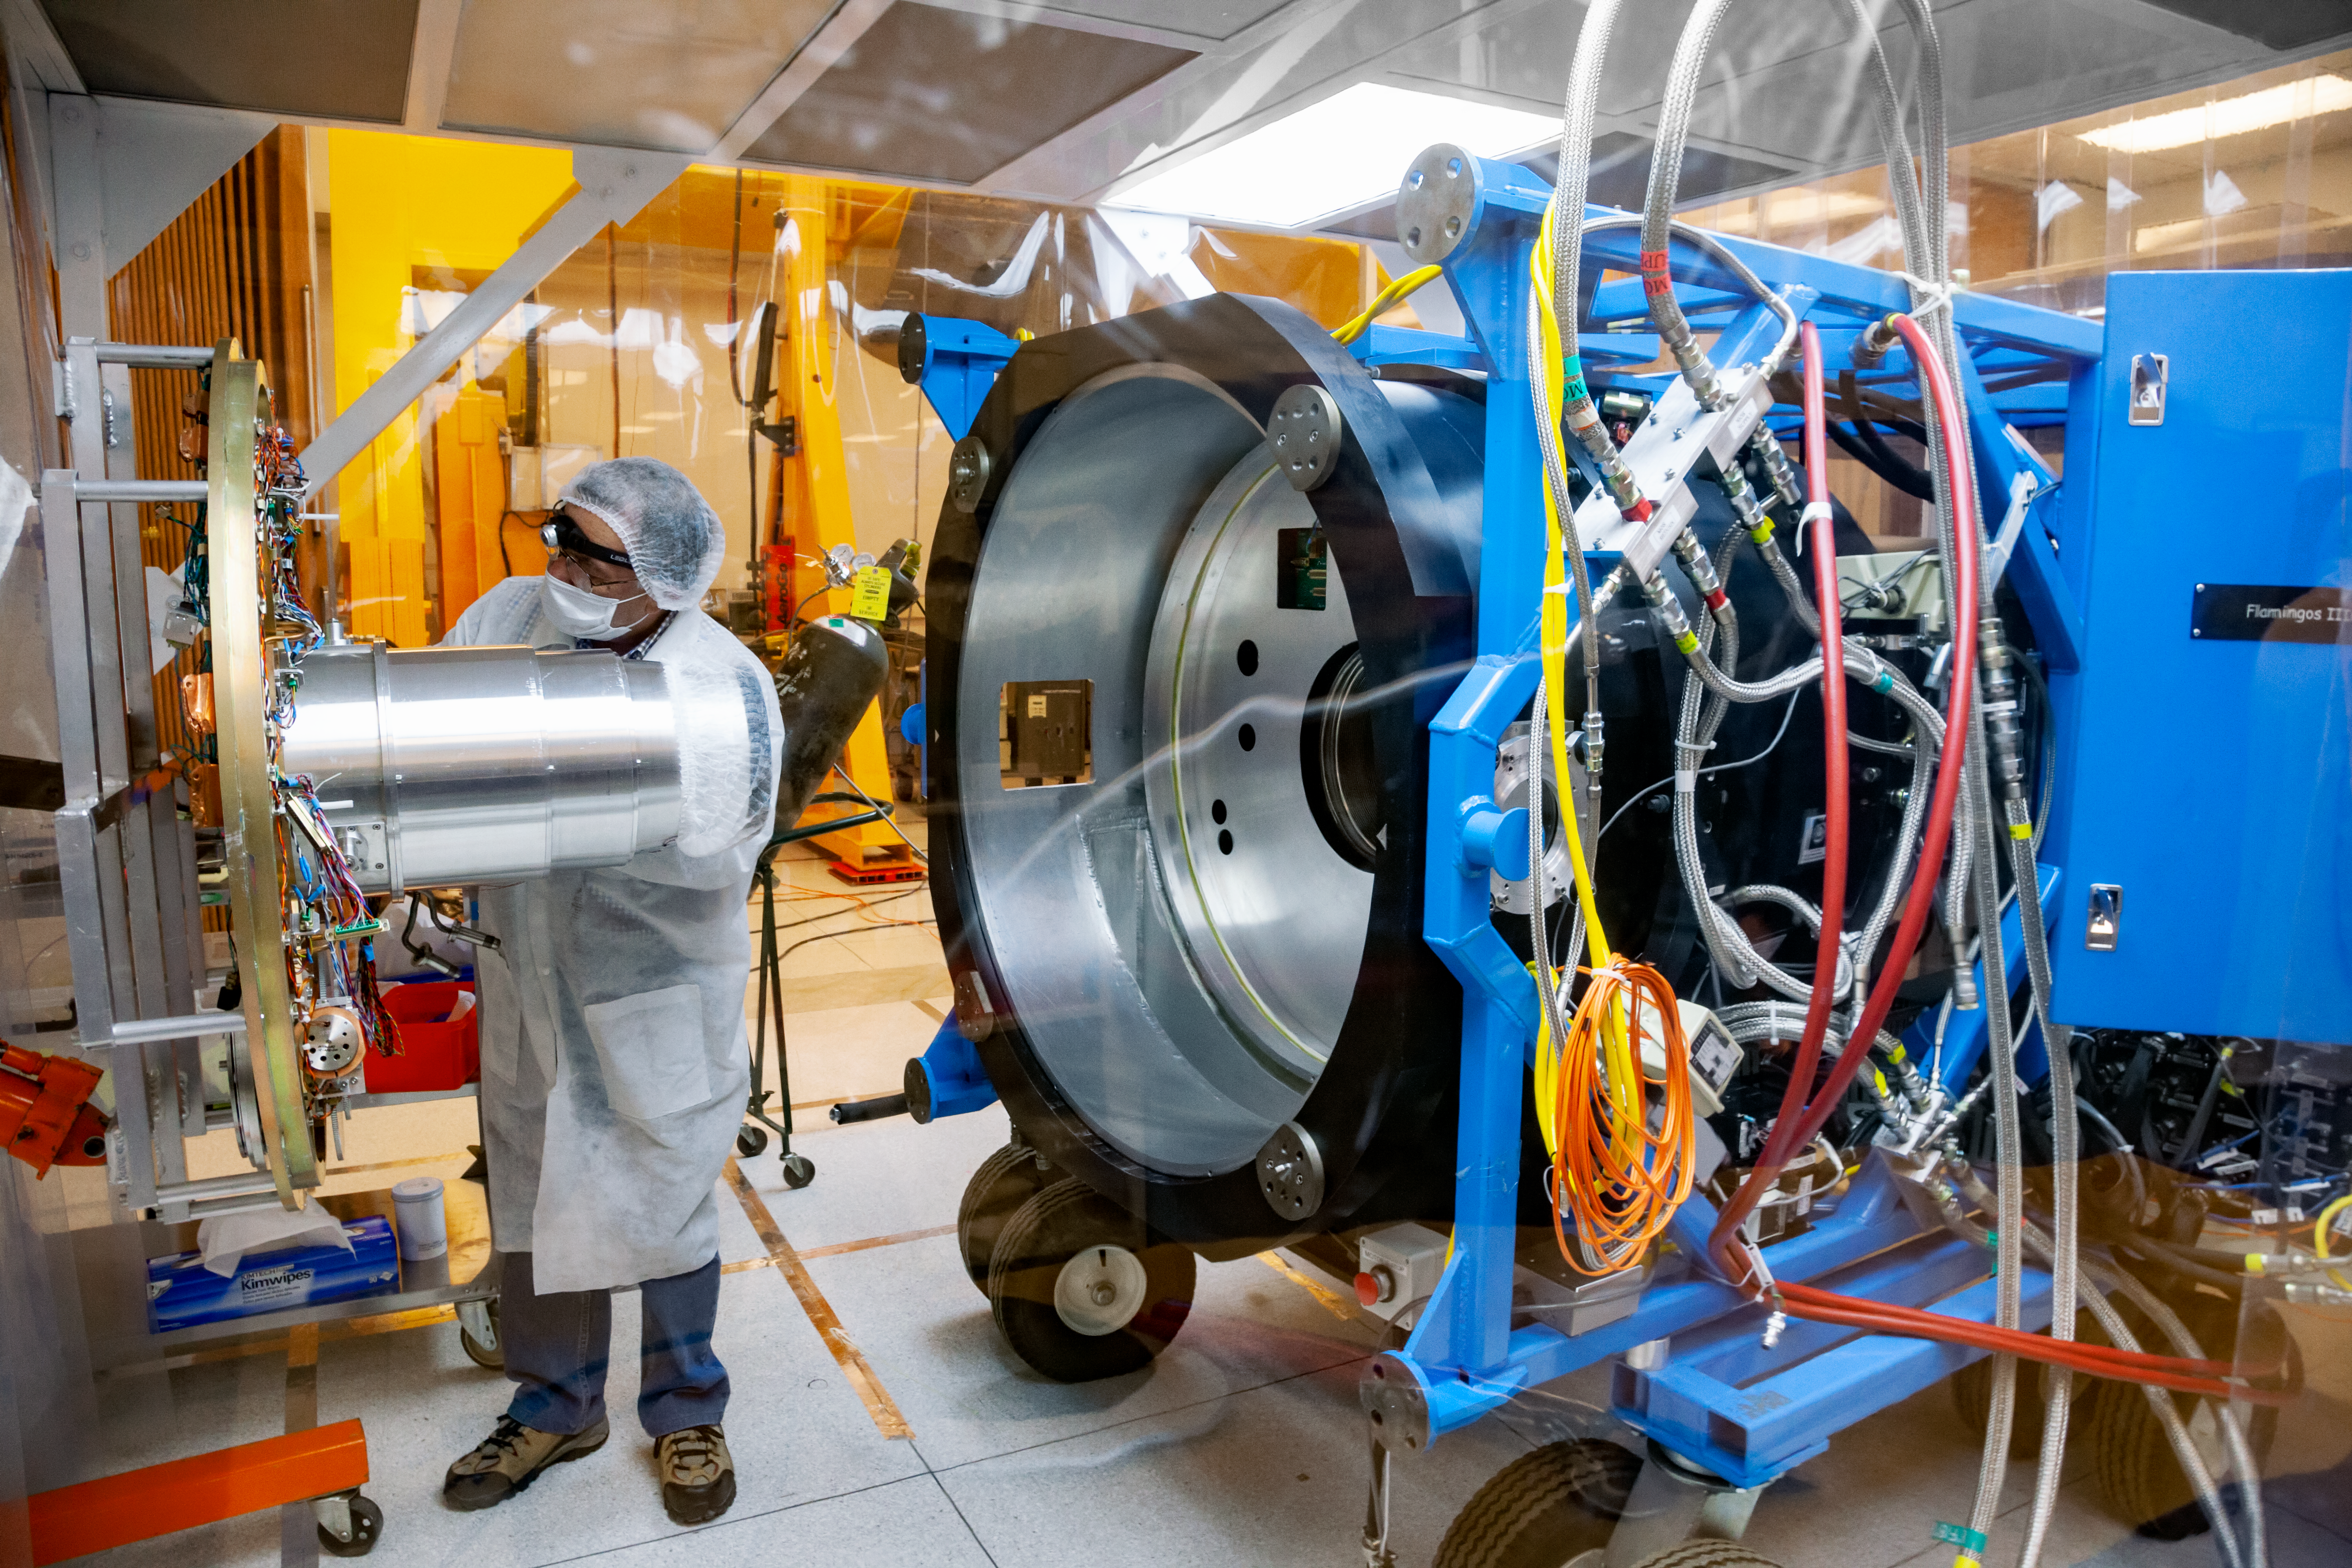

FLAMINGOS-2 at the lab

A wide view of part of the near-infrared imaging spectrograph FLAMINGOS-2 at the lab of the Gemini South telescope. NOIRLab Senior Mechanical Engineer Gabriel Perez is performing regular maintenance task over the instrument.

Credit: International Gemini Observatory/NOIRLab/NSF/AURA/M. Paredes